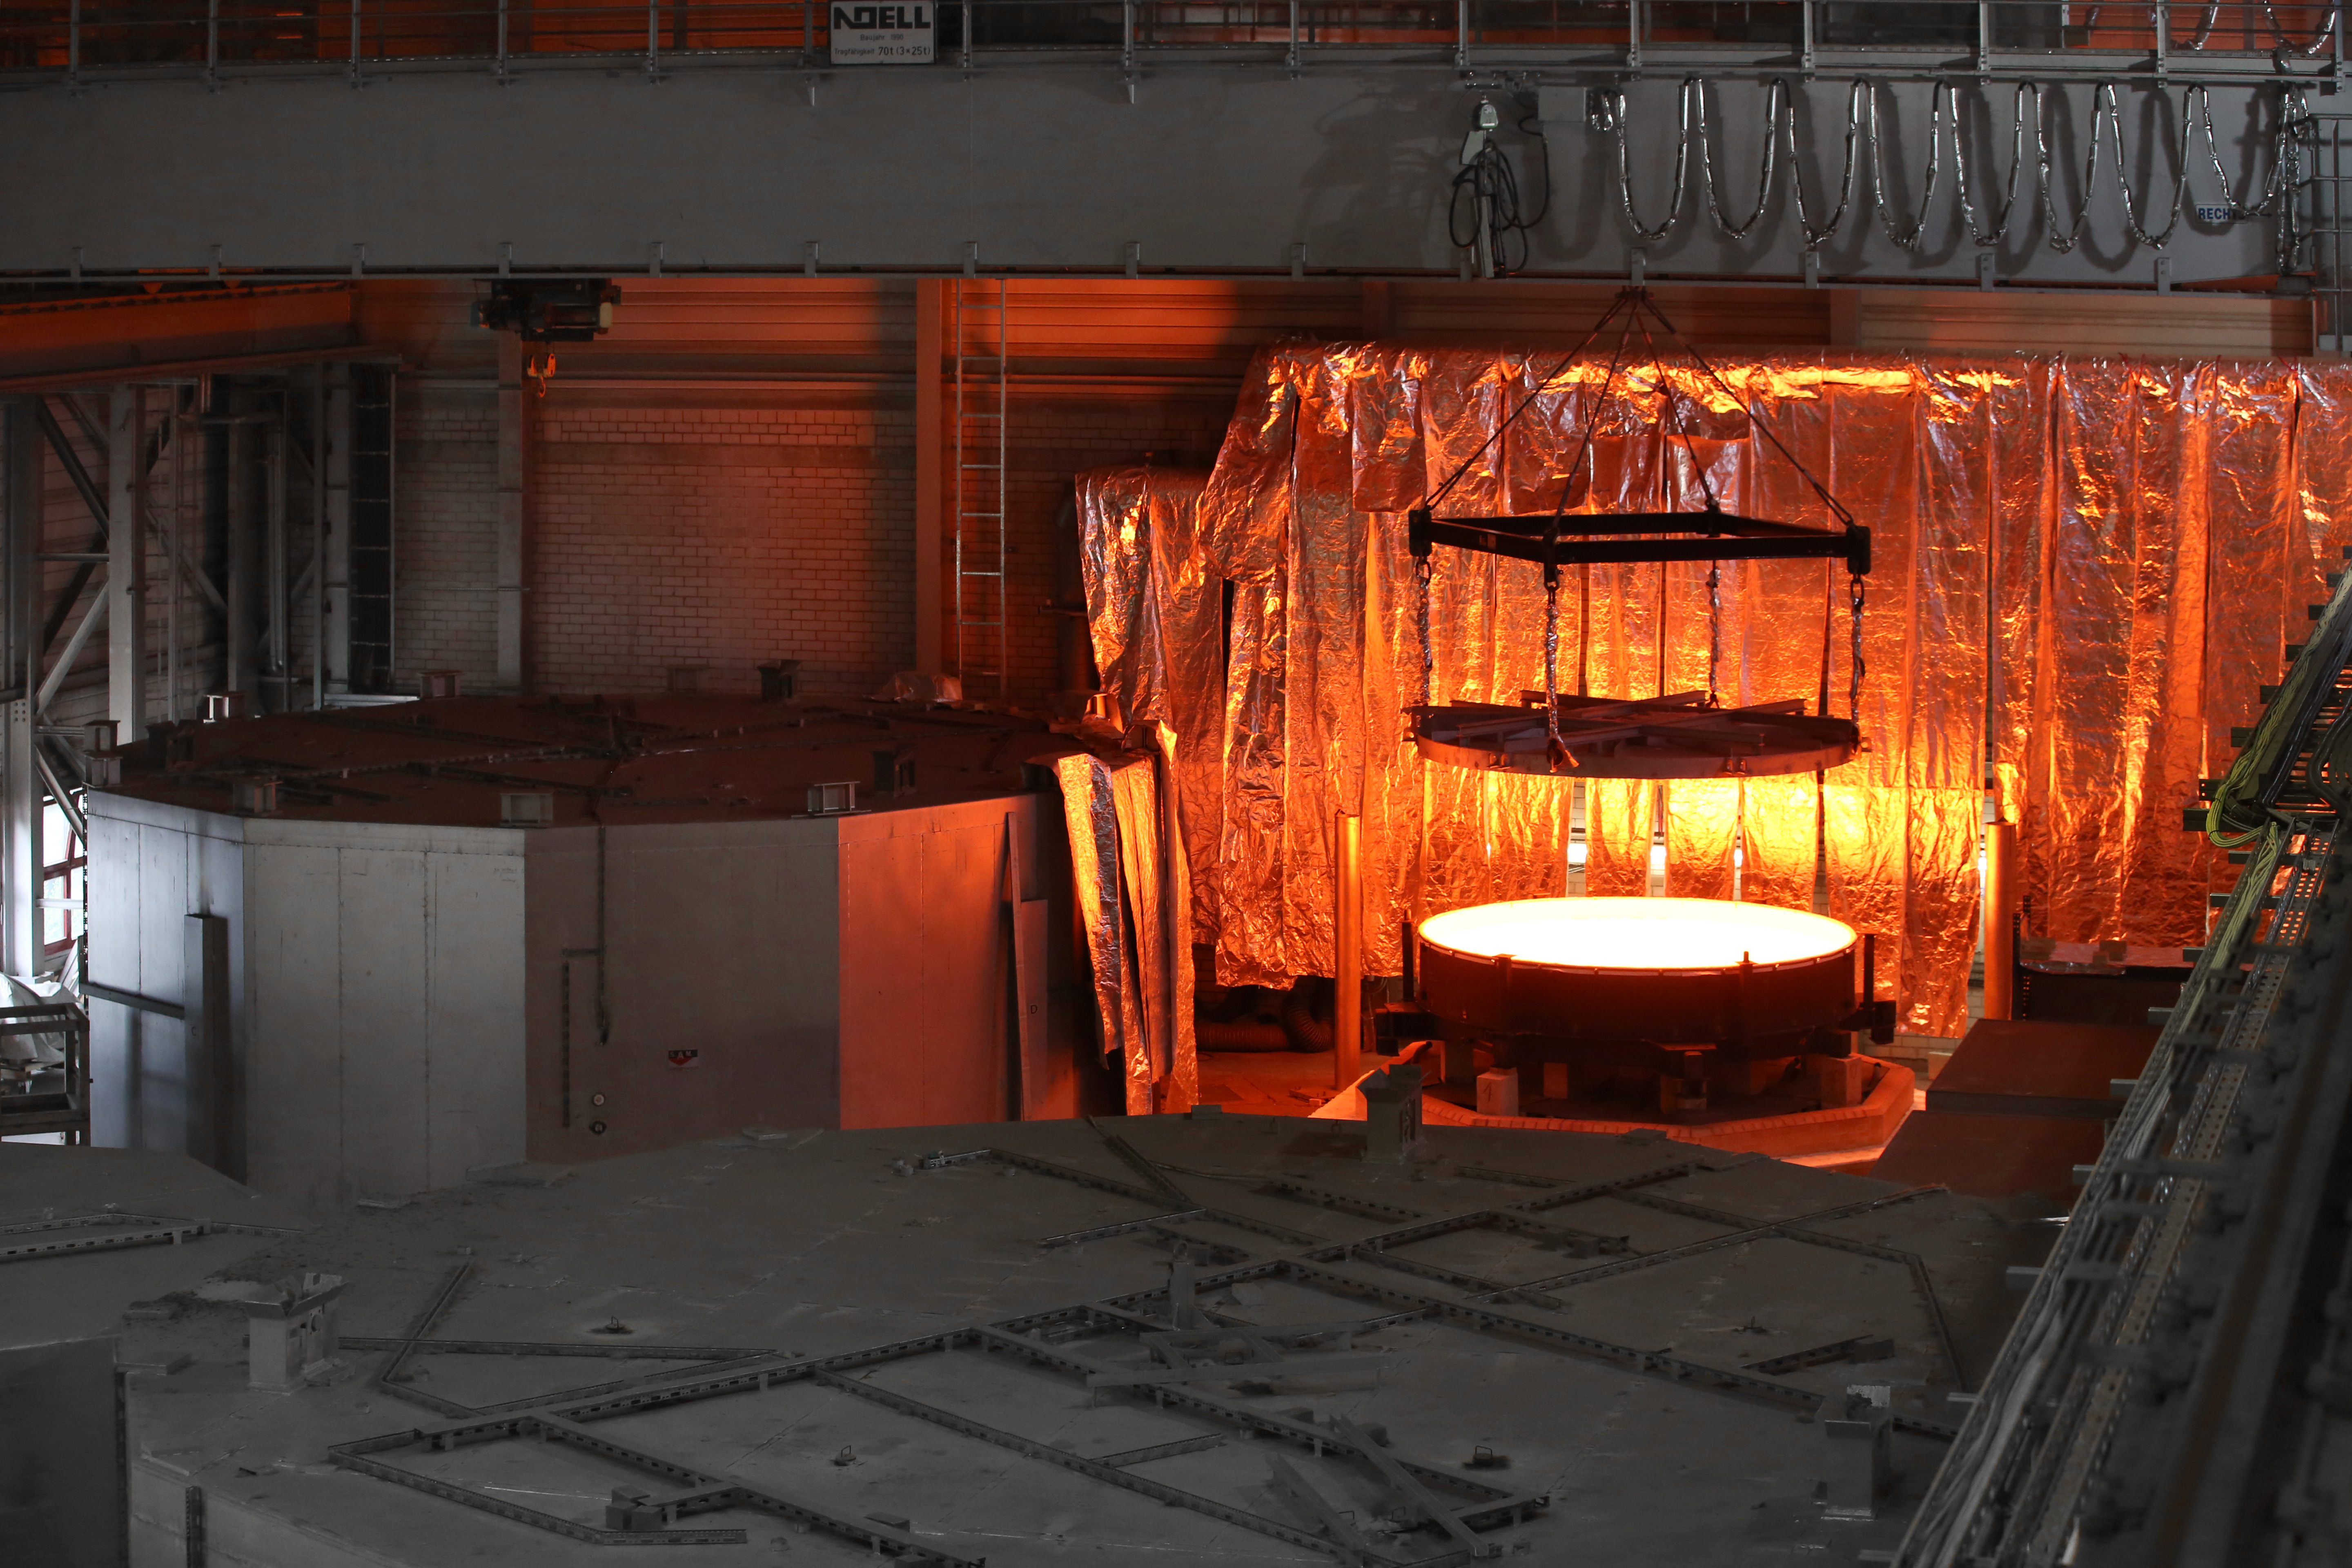

Opening of the ELT secondary blank mould

Opening of the ELT secondary mirror blank mould, containing the still very hot ZERODUR® glass at first annealing. The blank was transferred from the SCHOTT melting facility to the SCHOTT 4-metre blank annealing facility in Mainz, Germany in May 2017. The casting of this mirror is a major step towards building the world’s biggest eye on the sky, one of ESO’s greatest feats.

Credit: SCHOTT/ESO